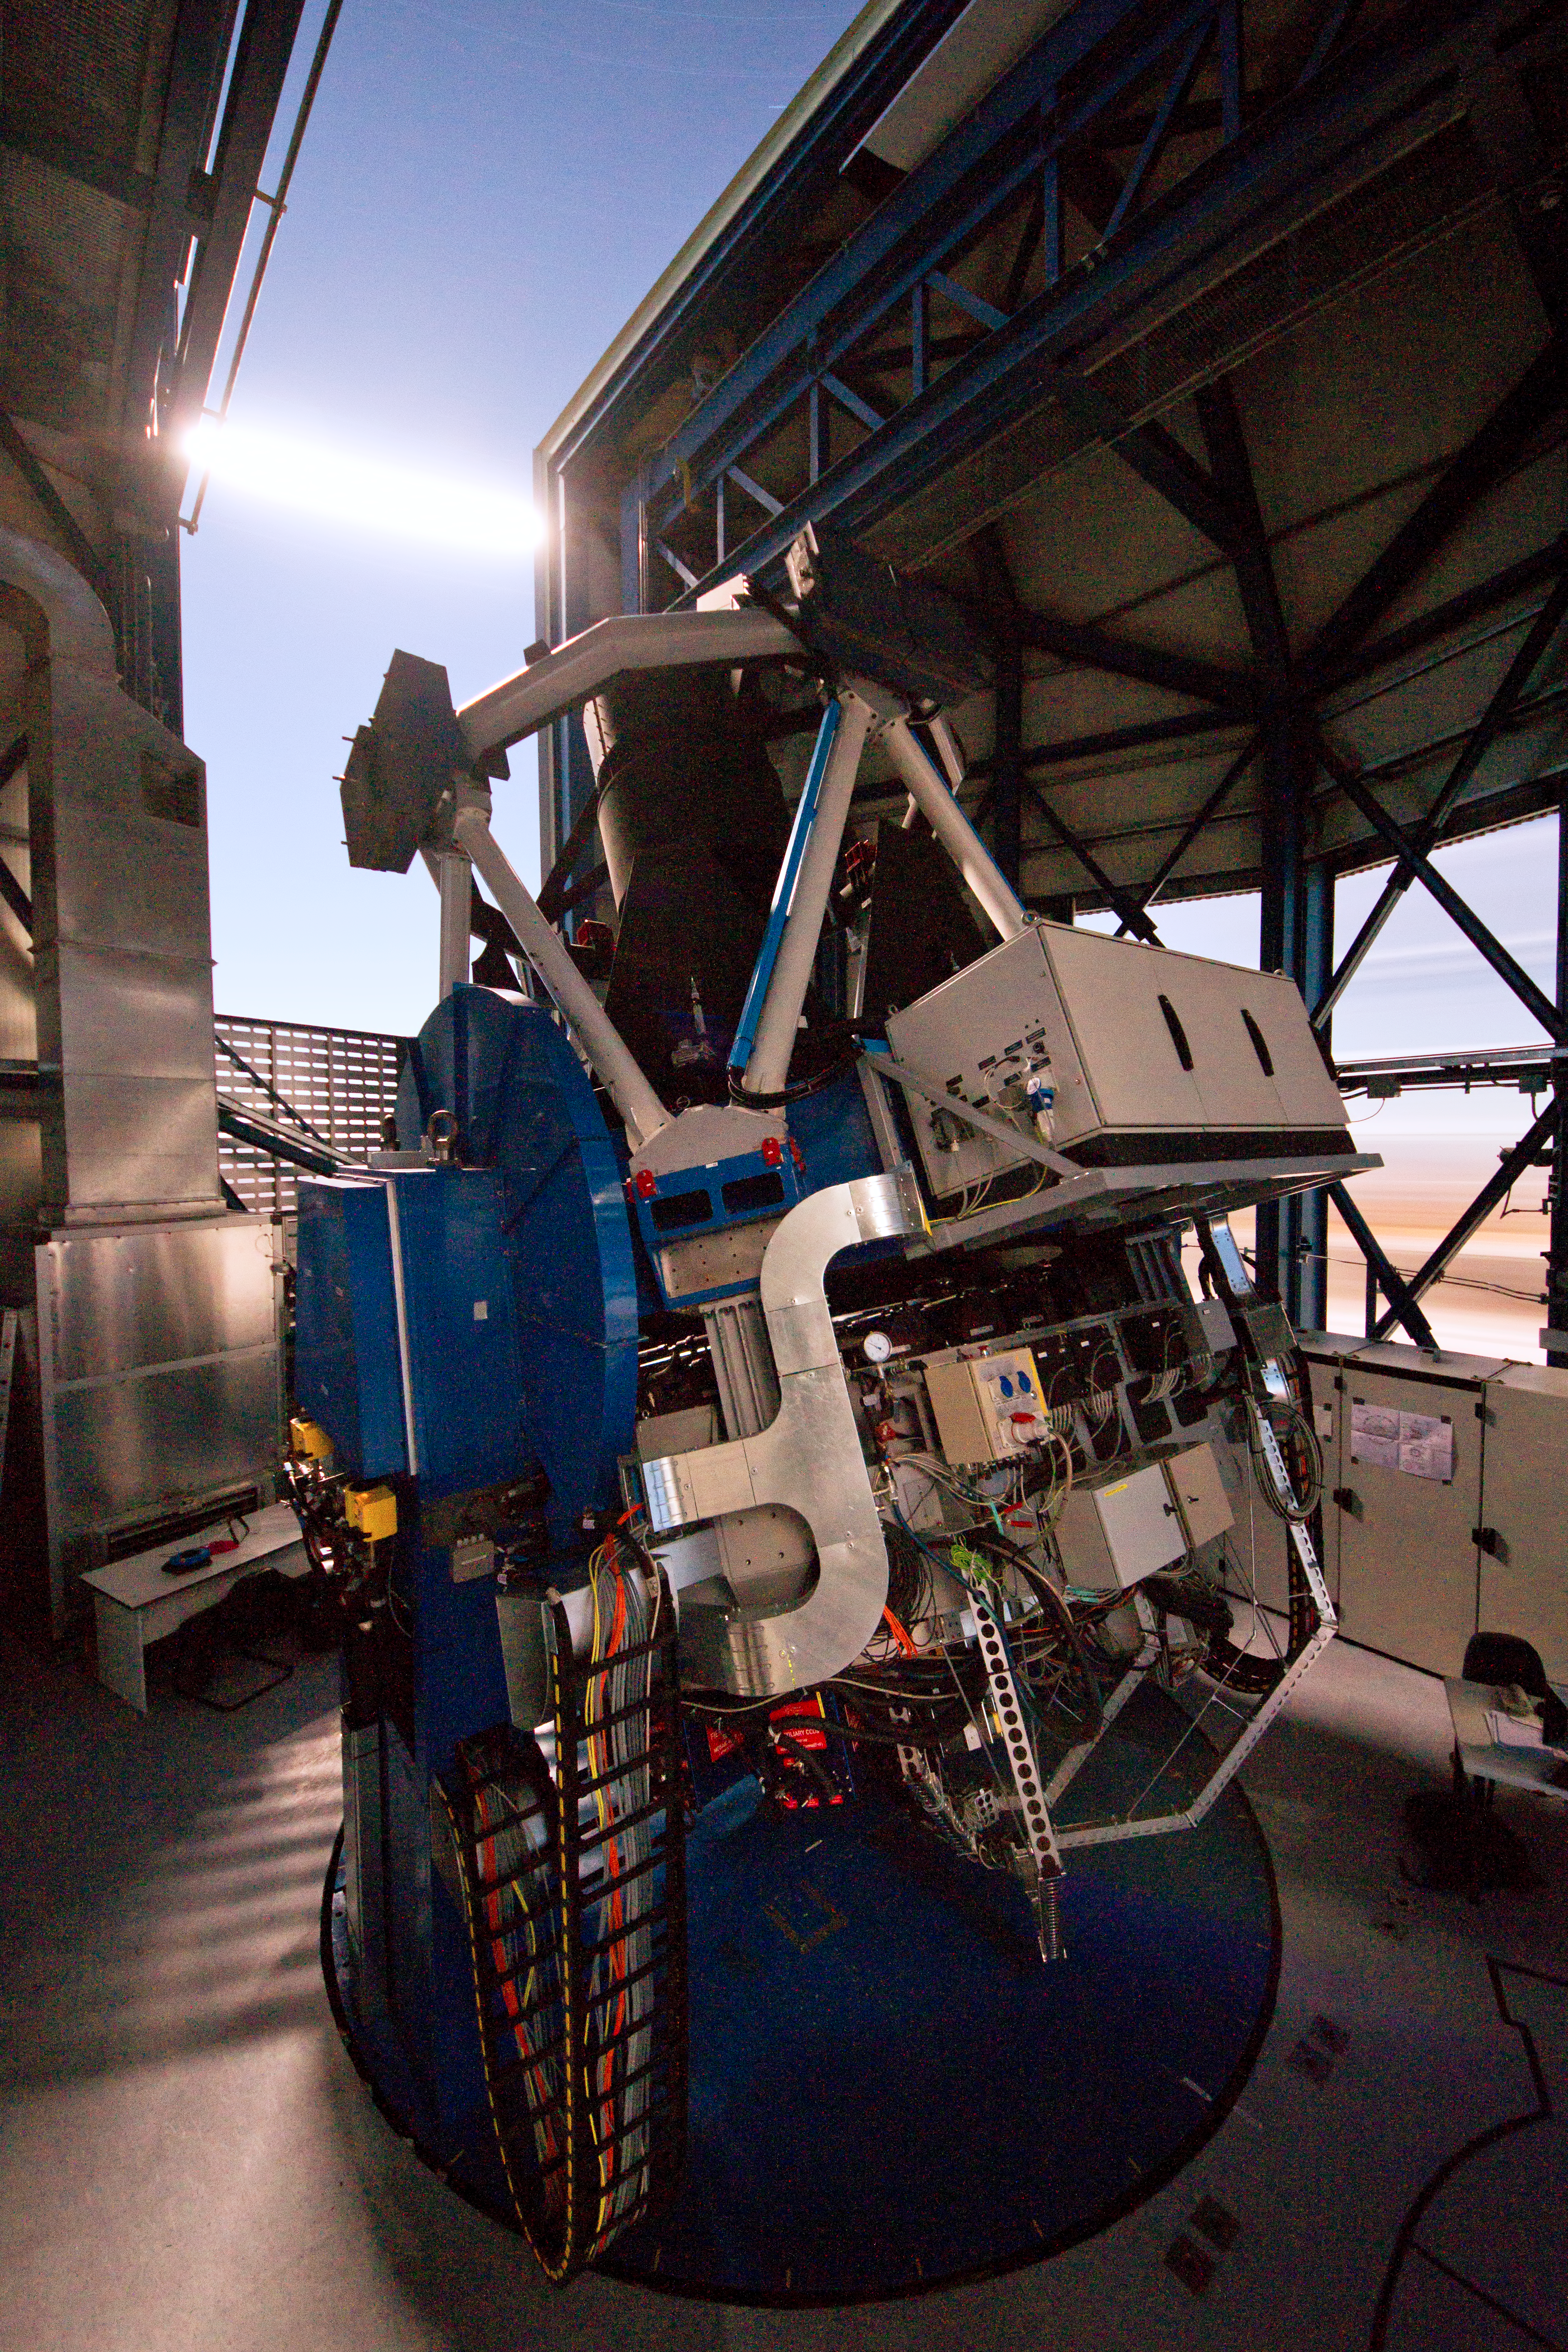

The VLT Survey Telescope observing on a moonlit night

This night view taken from the inside of the VST enclosure shows the telescope observing on a moonlit night. The bright Moon can be seen crossing the opening of the enclosure during this long exposure.

Credit: ESO/INAF-VST/OmegaCAM/G. Lombardi (glphoto.it)